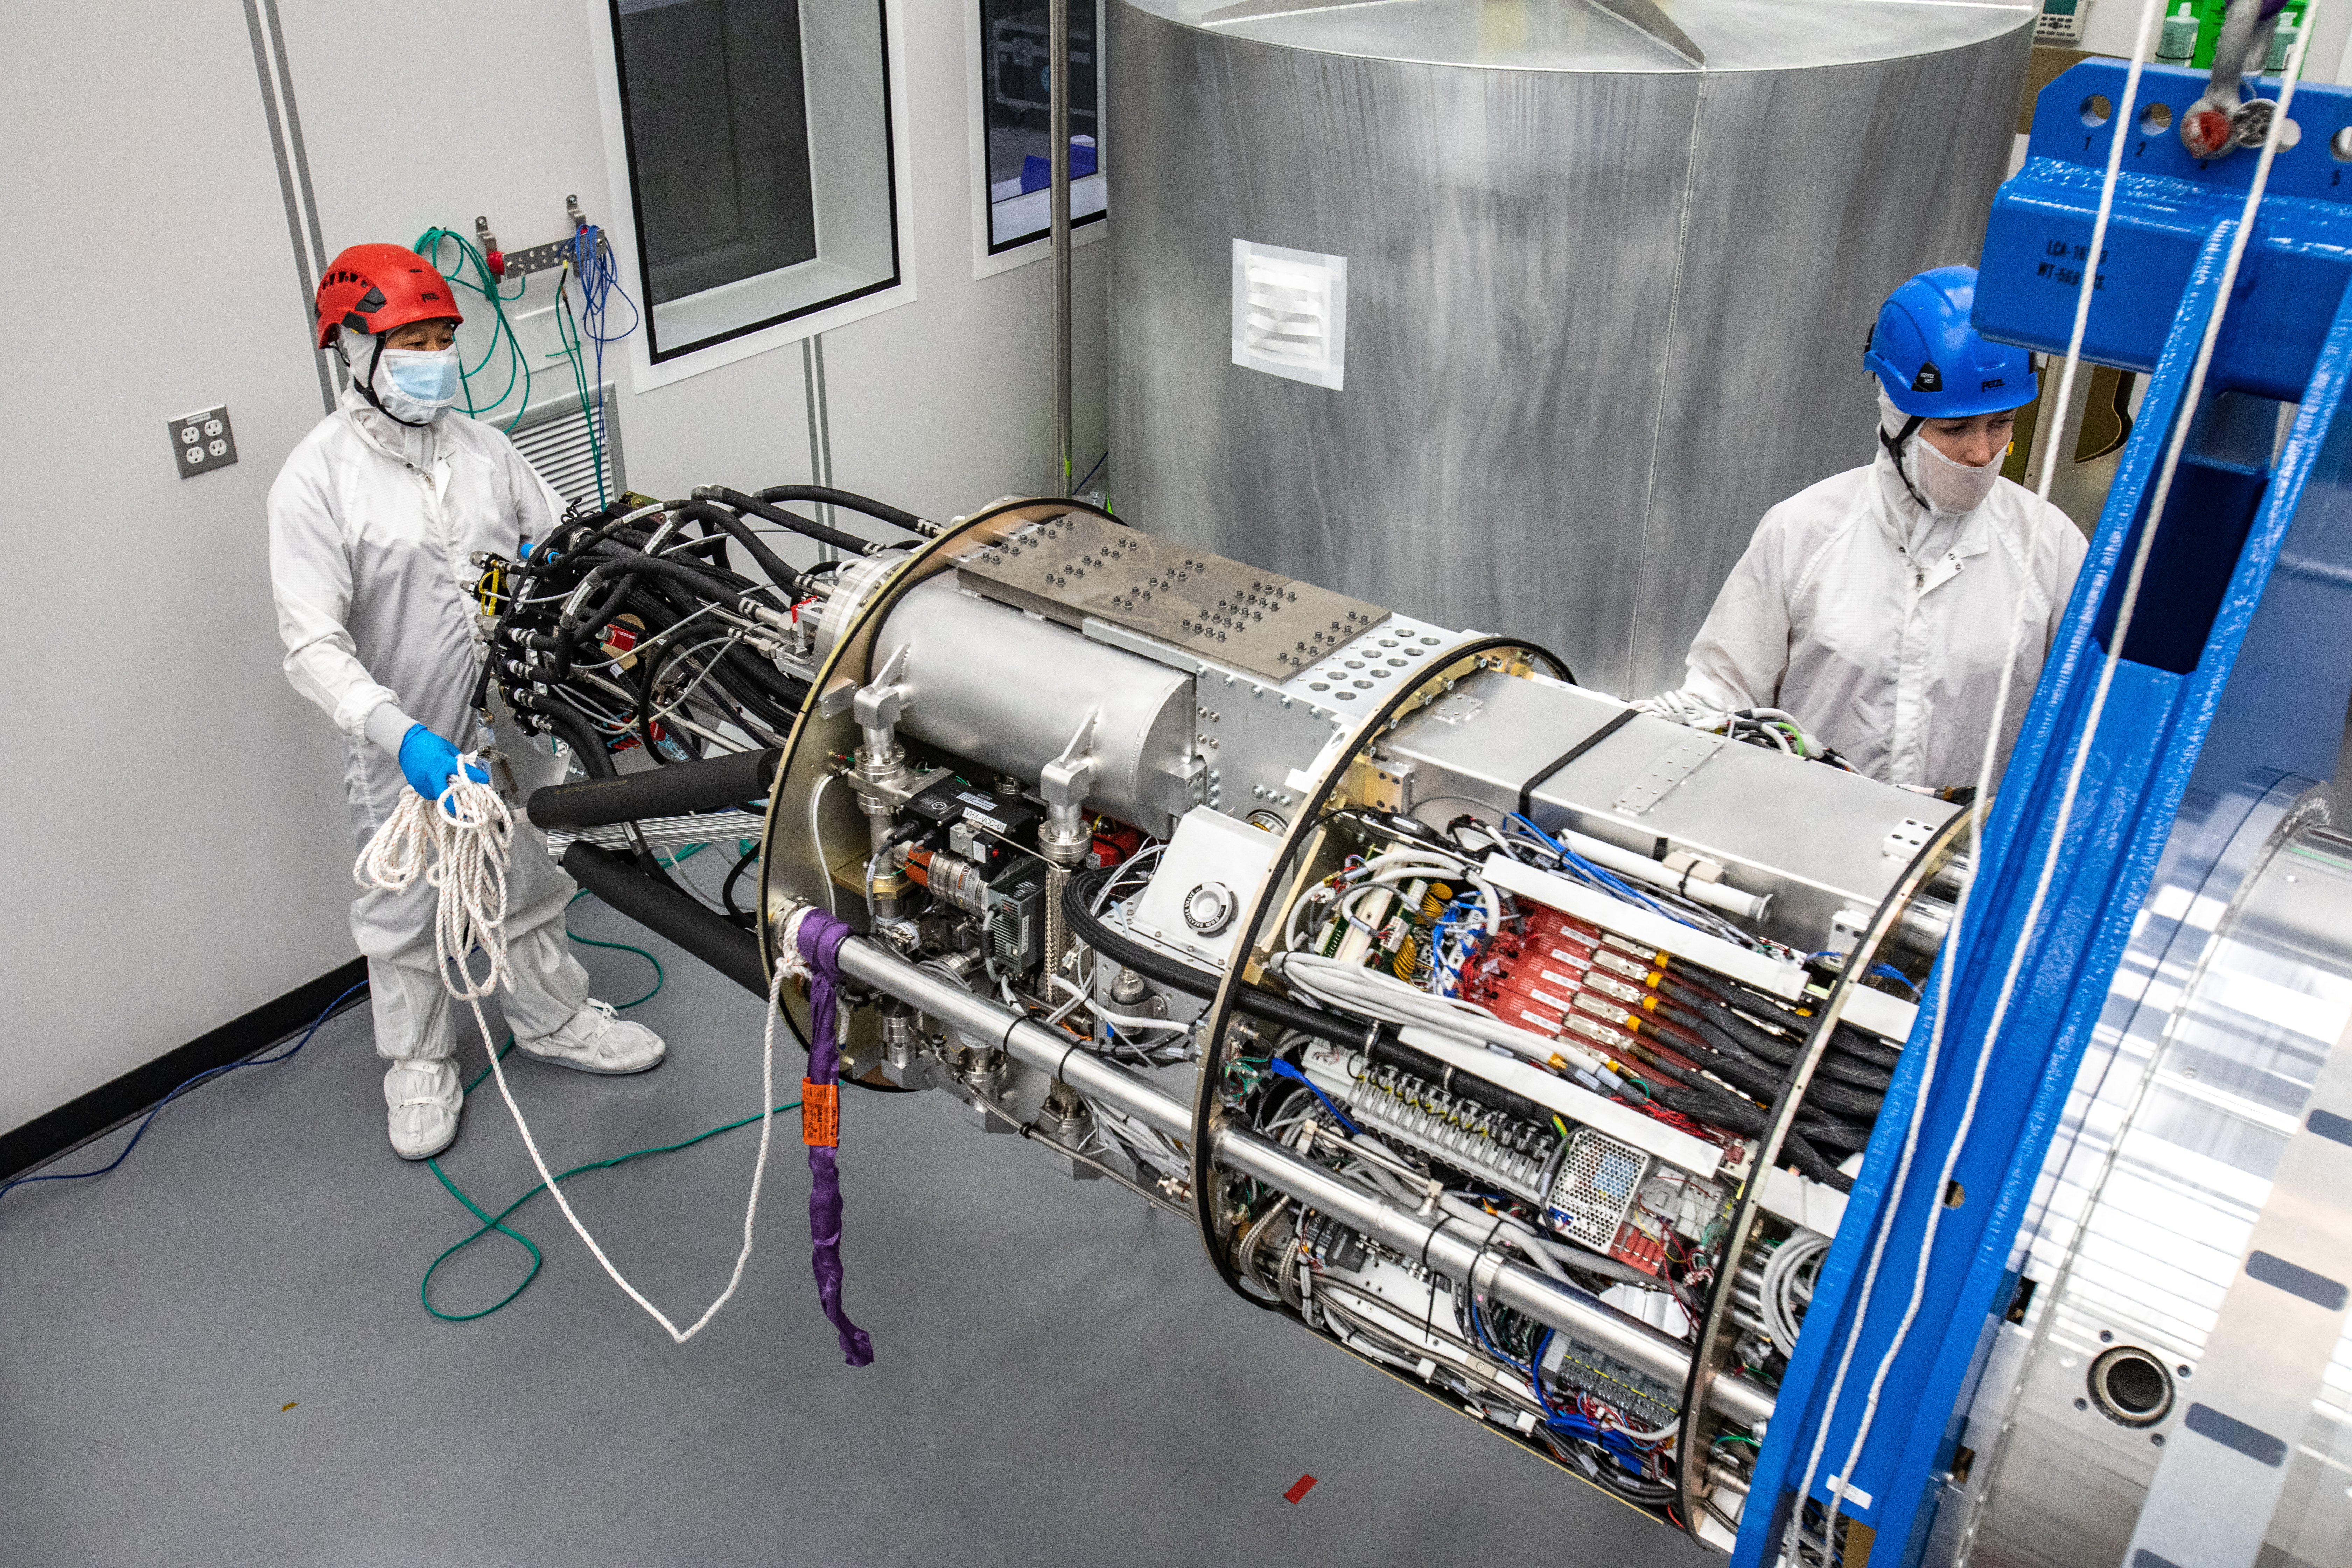

LSST Cryostat to Camera Body Lift

The LSST camera team successfully installed the cryostat to the camera body on April 8.

Credit: Jacqueline Ramseyer Orrell/SLAC National Accelerator Laboratory